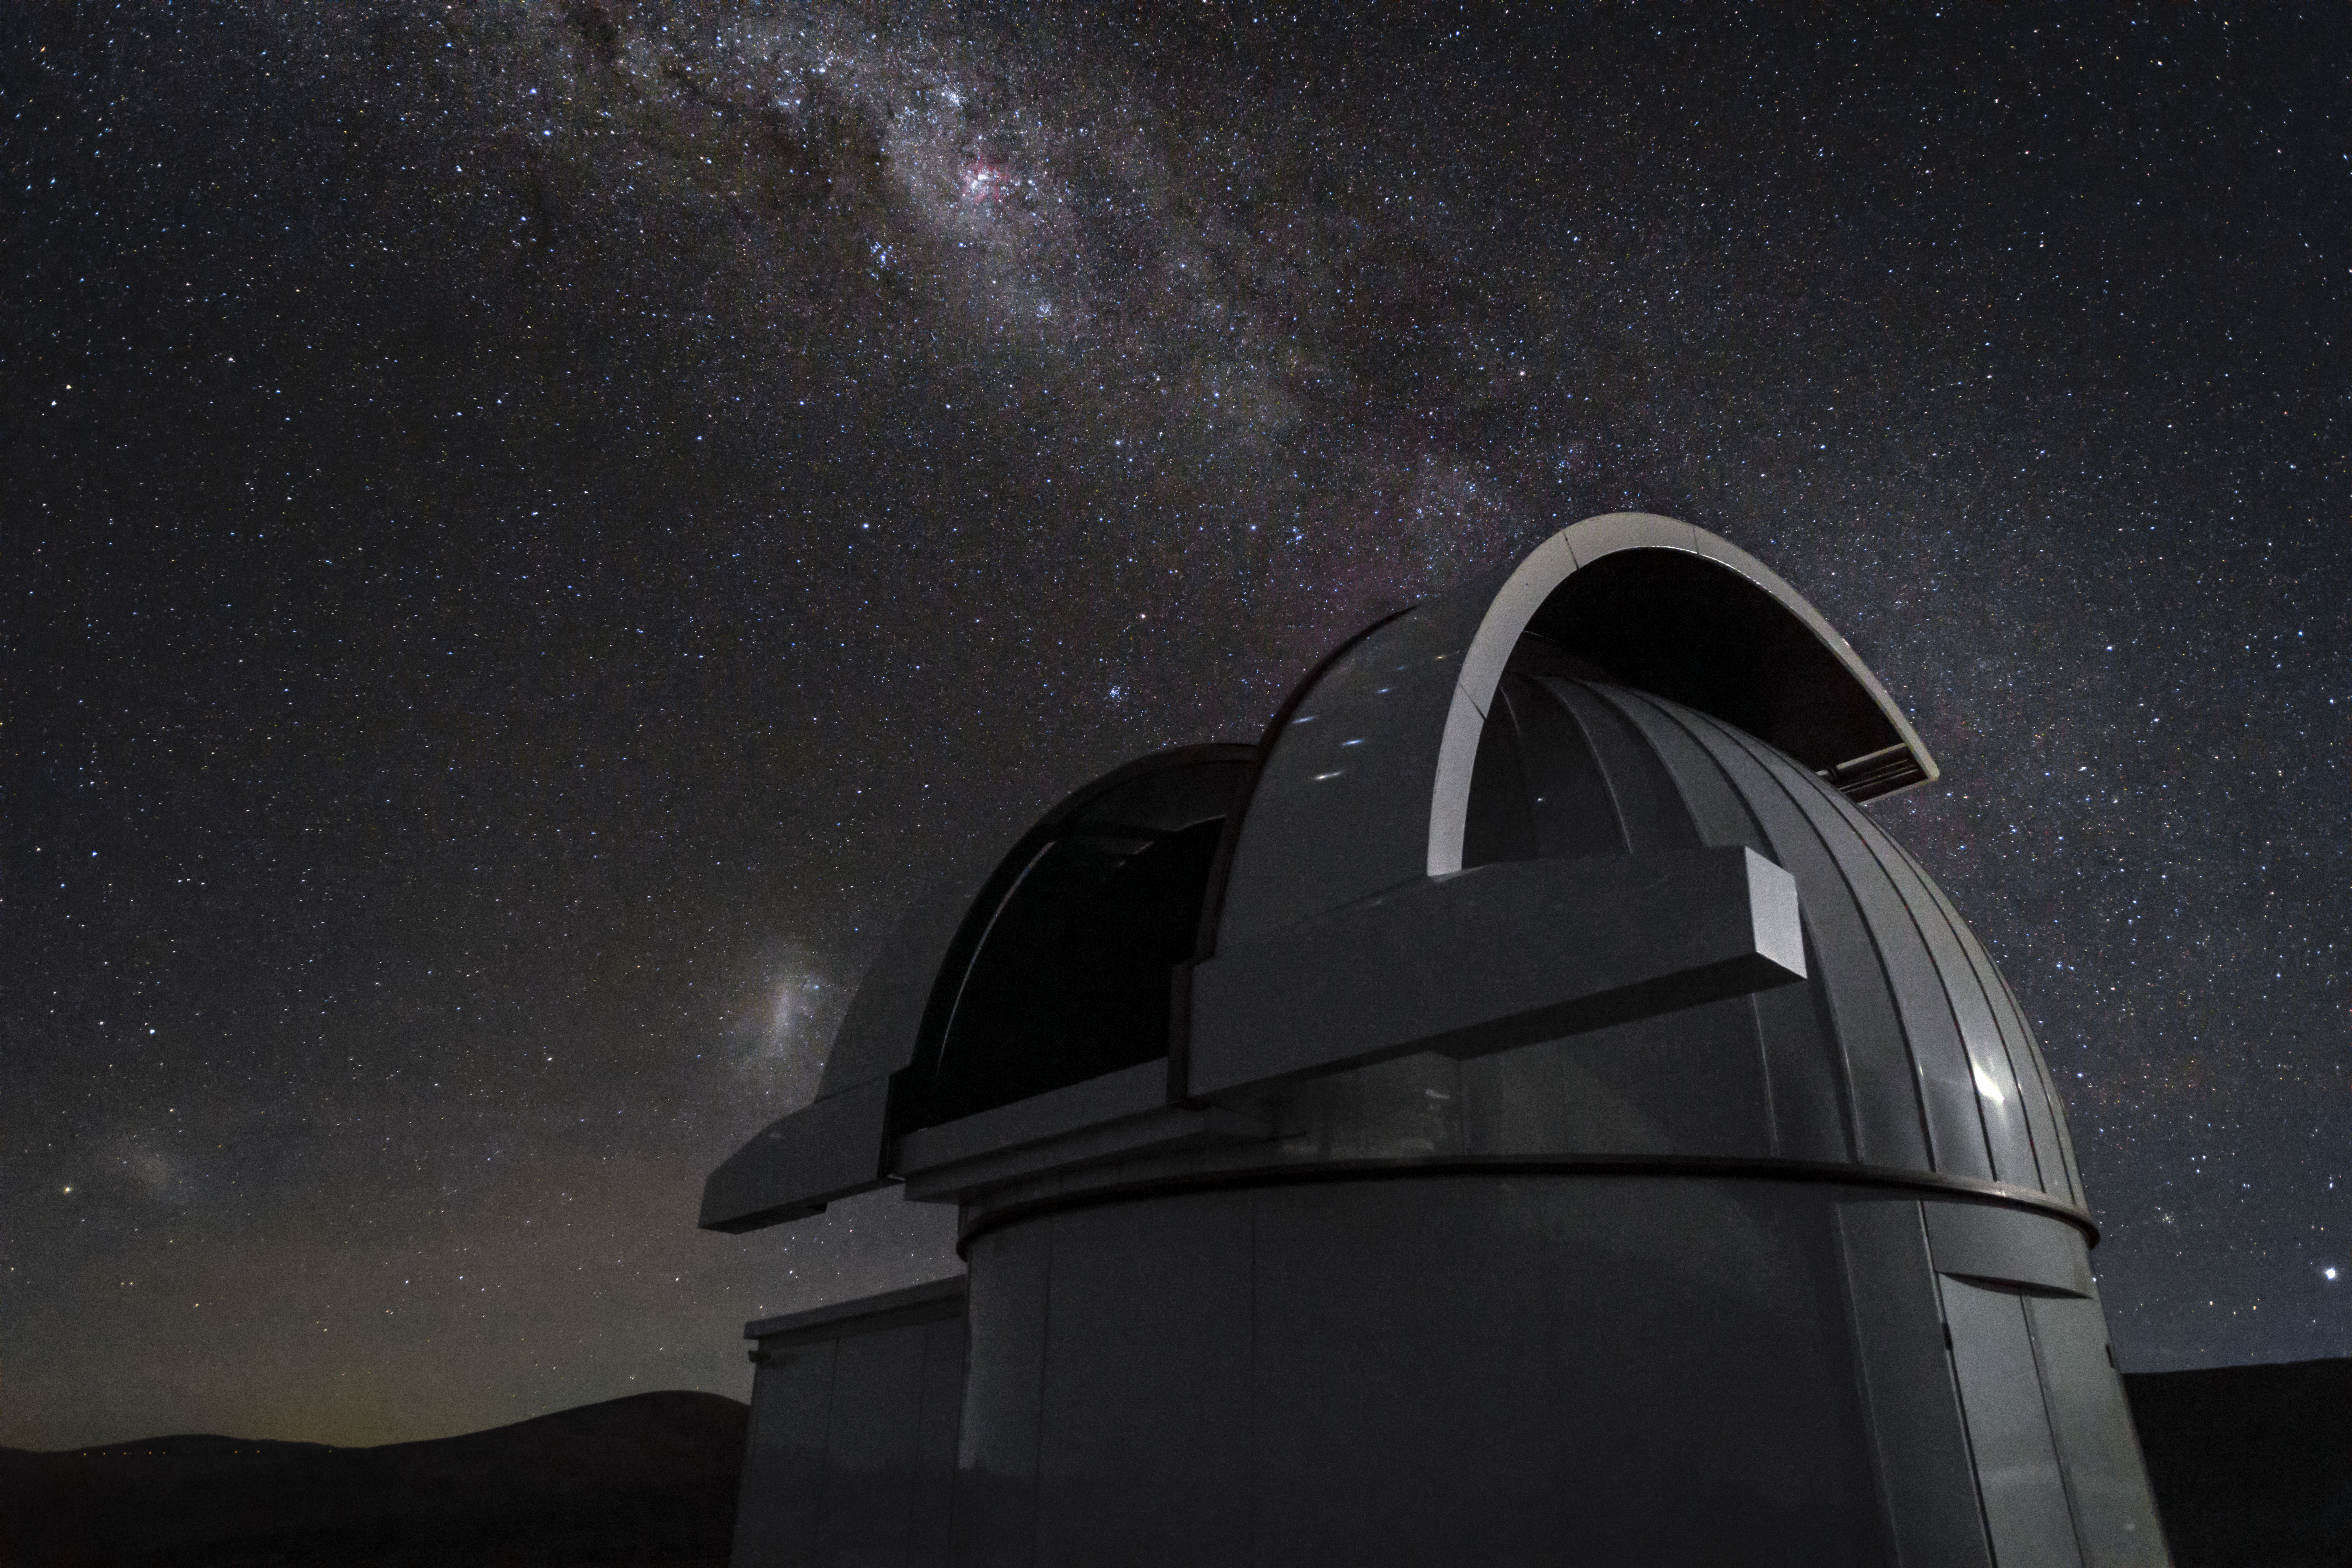

In search of exoplanets

The Search for habitable Planets EClipsing ULtra-cOOl Stars (SPECULOOS) telescope will search for terrestrial exoplanets around nearby ultracool stars and brown dwarfs when it has first light in December 2017. SPECULOOS joins a fleet of exoplanet-searching telescopes, including the two TRAnsiting Planets and PlanetesImals Small Telescopes(TRAPPIST) — one at ESO’s La Silla Observatory in Chile and another at Oukaïmden Observatory in Morocco.

Credit: H. Zodet/ESO